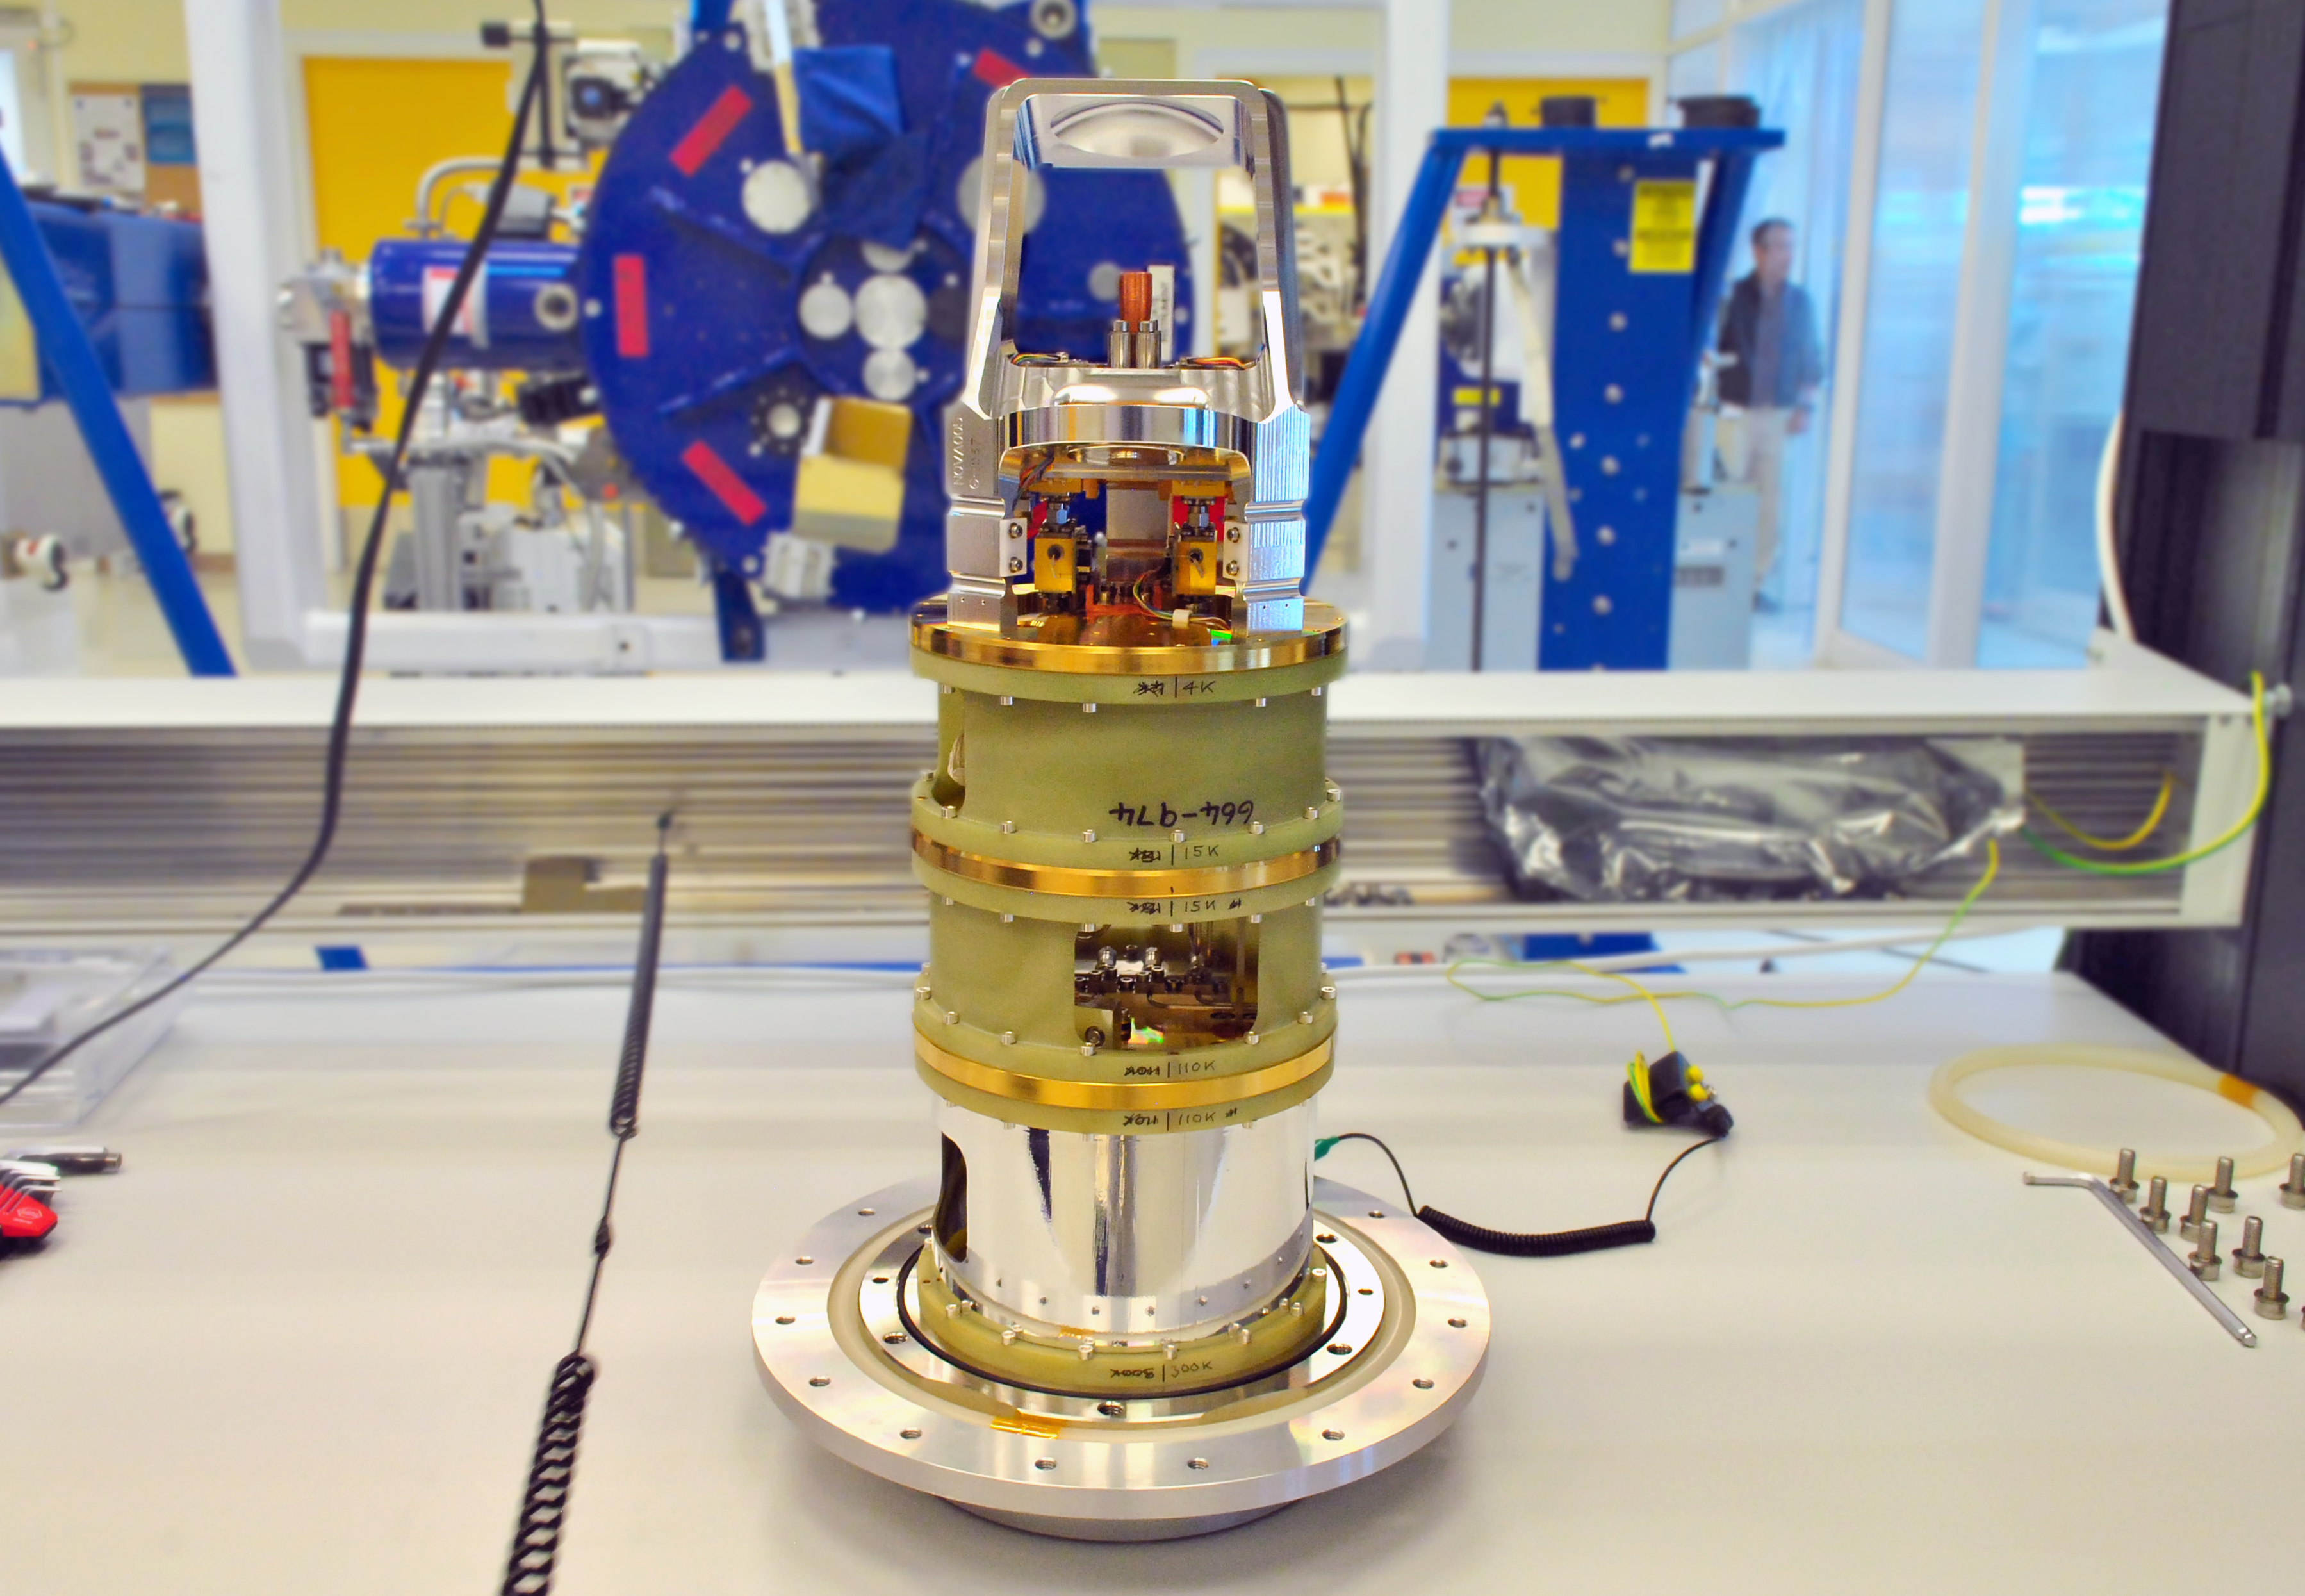

Band 5 ALMA receiver

Band 5 receiver integrated with receivers for all the other current ALMA Bands (3 to 10).

Credit: ALMA (ESO/NAOJ/NRAO), N. Tabilo